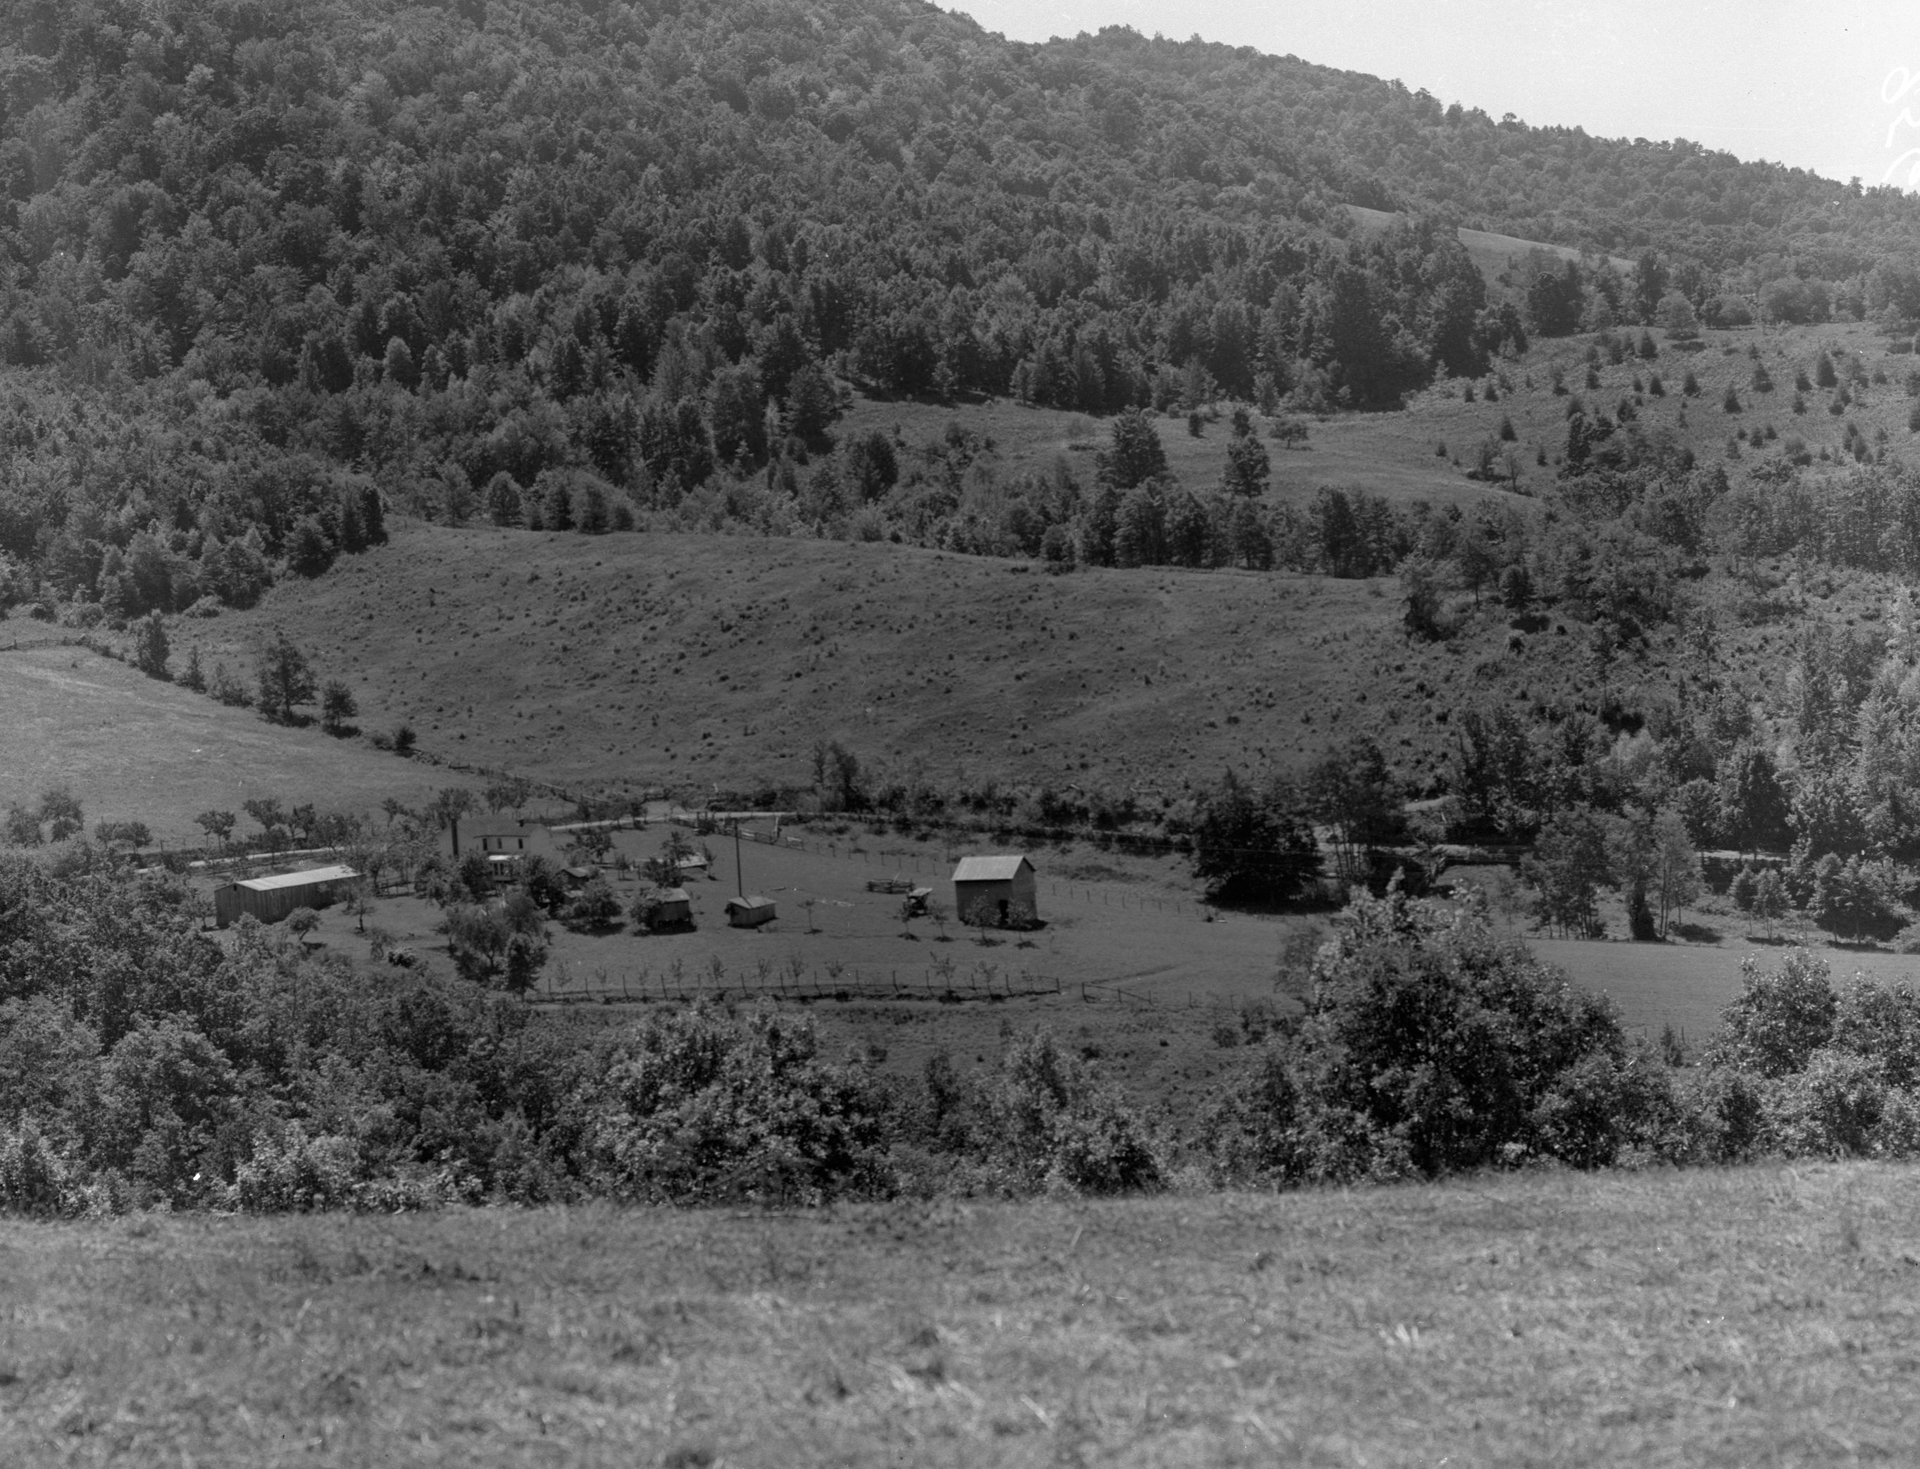

Pocahontas County

Critical to the success of radio astronomy in Green Bank is the rural environment of Pocahontas County. Our telescopes need to be free of the interference of modern electronics. This photo, taken in the 1950s, shows one of the farms purchased for the new observatory. The area has not changed much since then.

Credit: NRAO/AUI/NSF